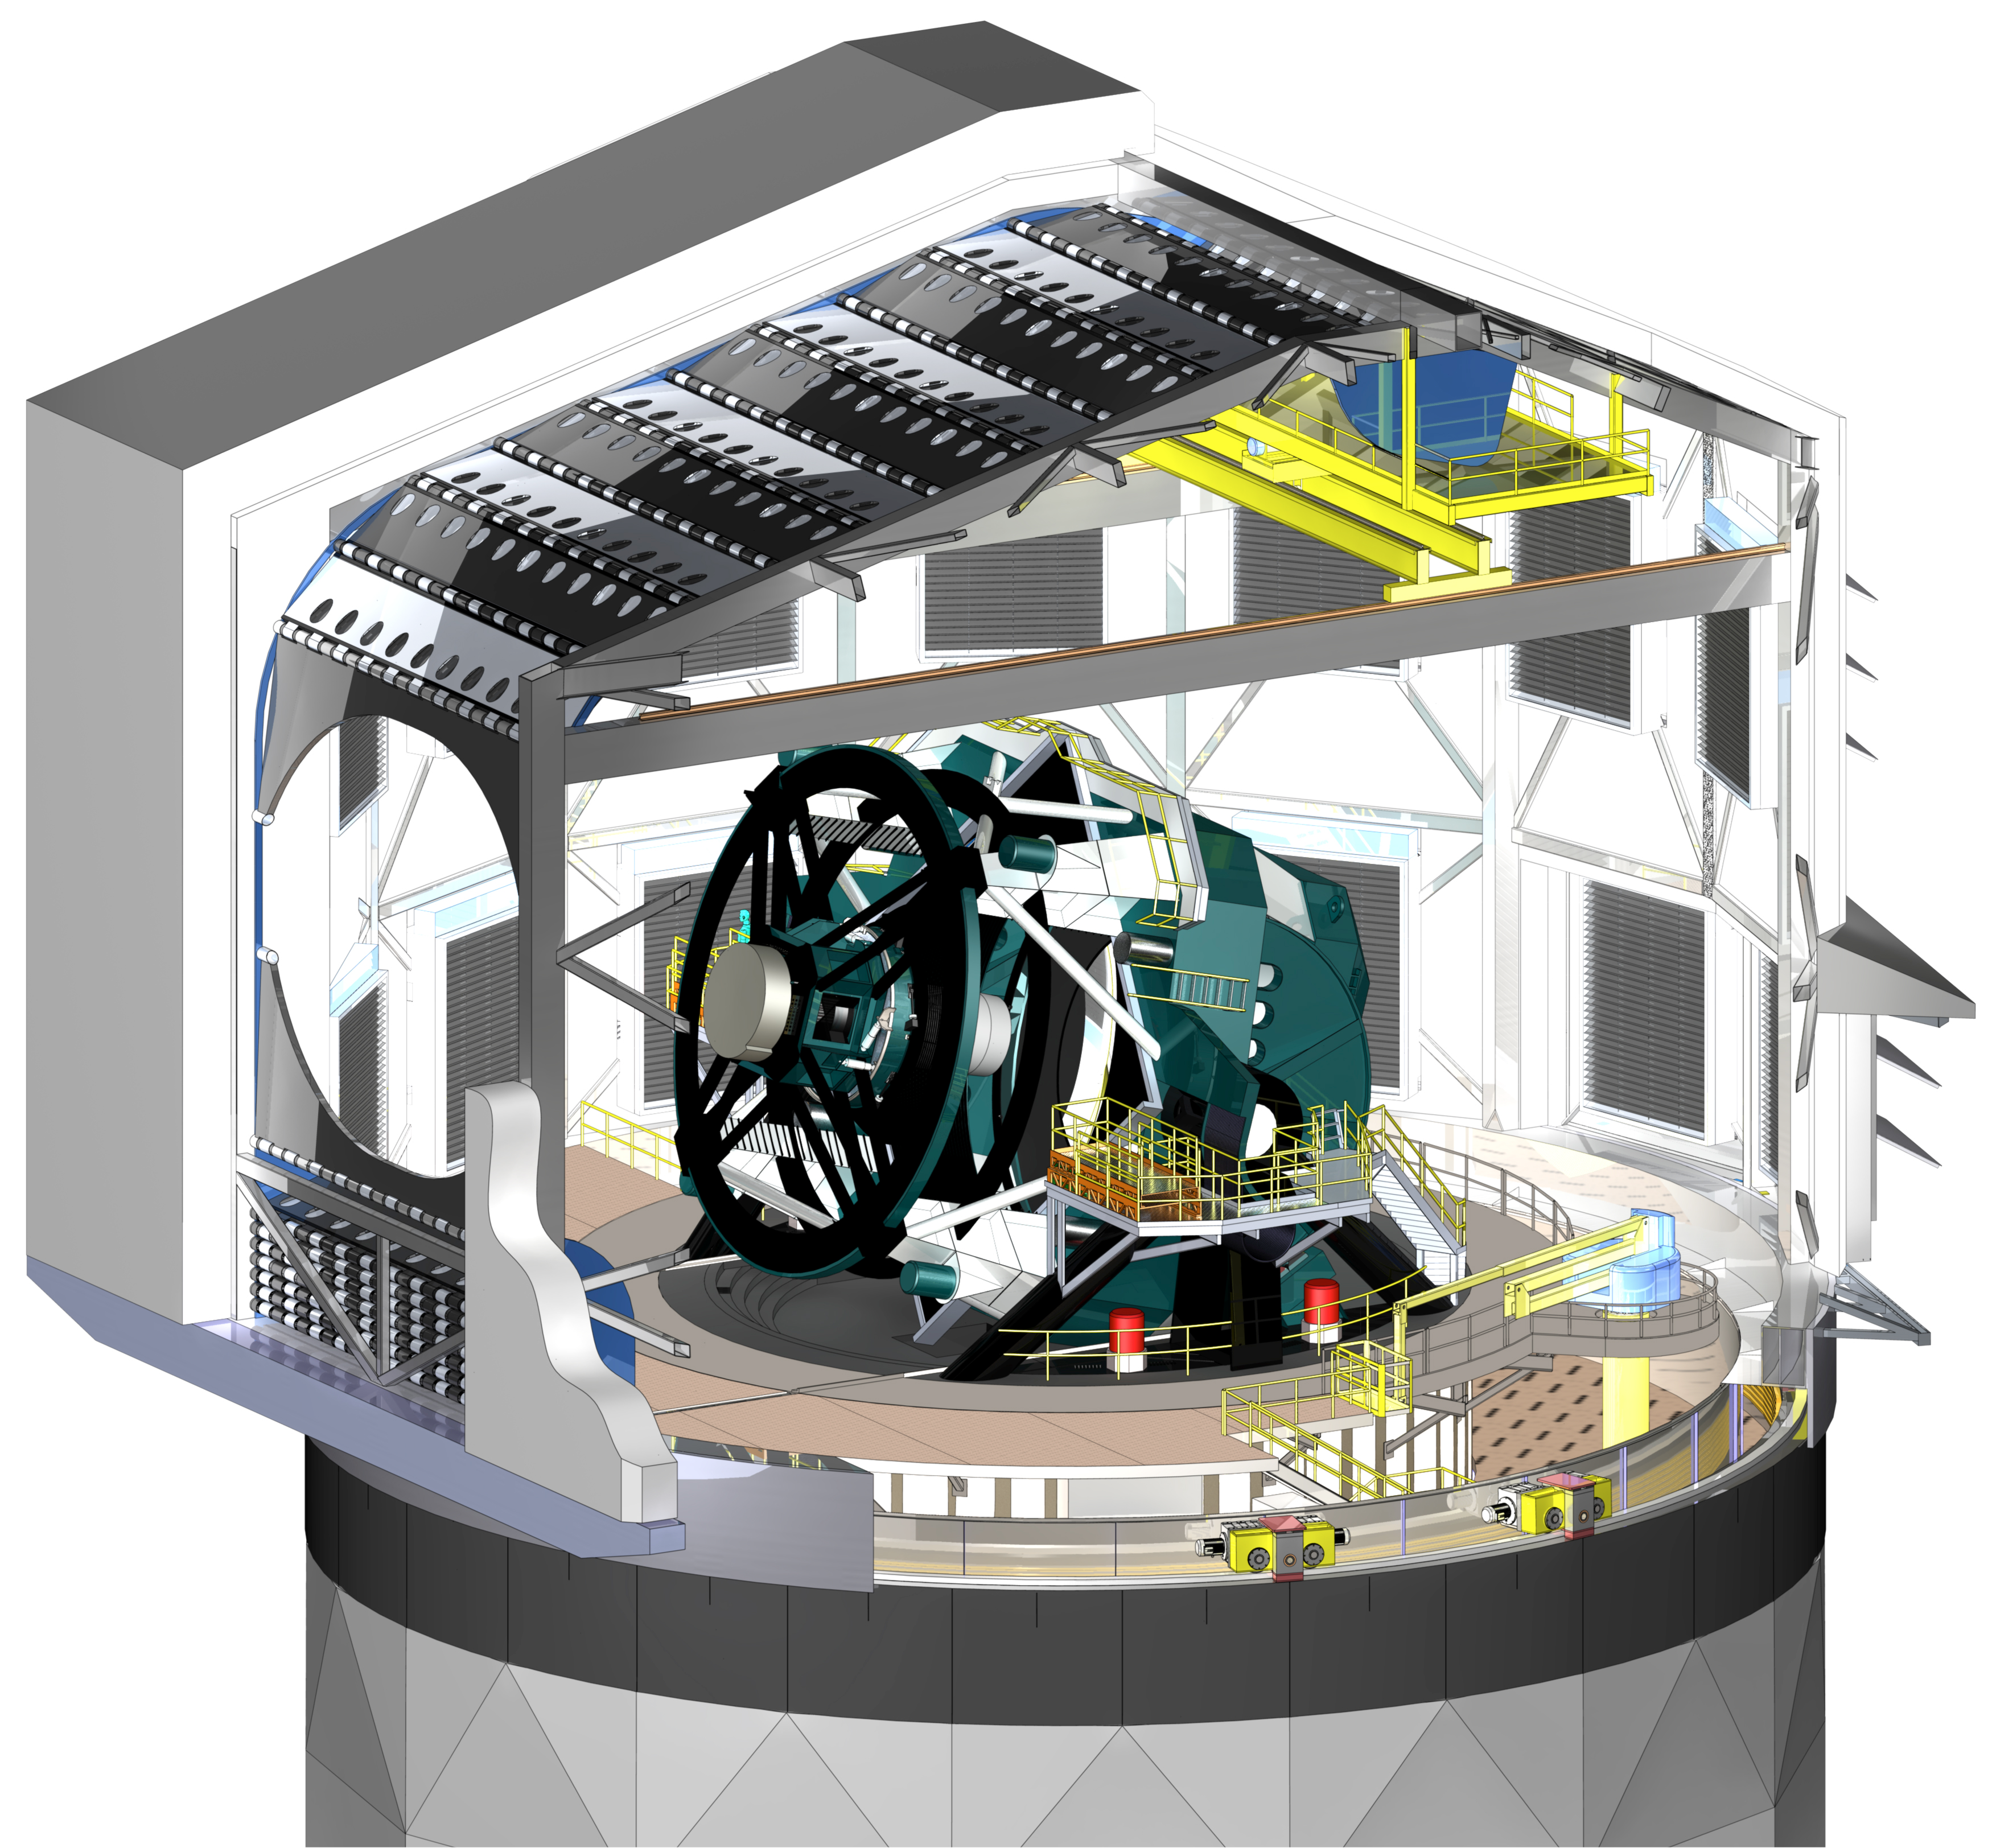

Telescope in Dome 2009

A three dimensional rendering of the baseline design of the dome with a cutaway to show the telescope within.

Credit: J. Andrew, NOIRLab/Vera C. Rubin Observatory/ NOIRLab Office